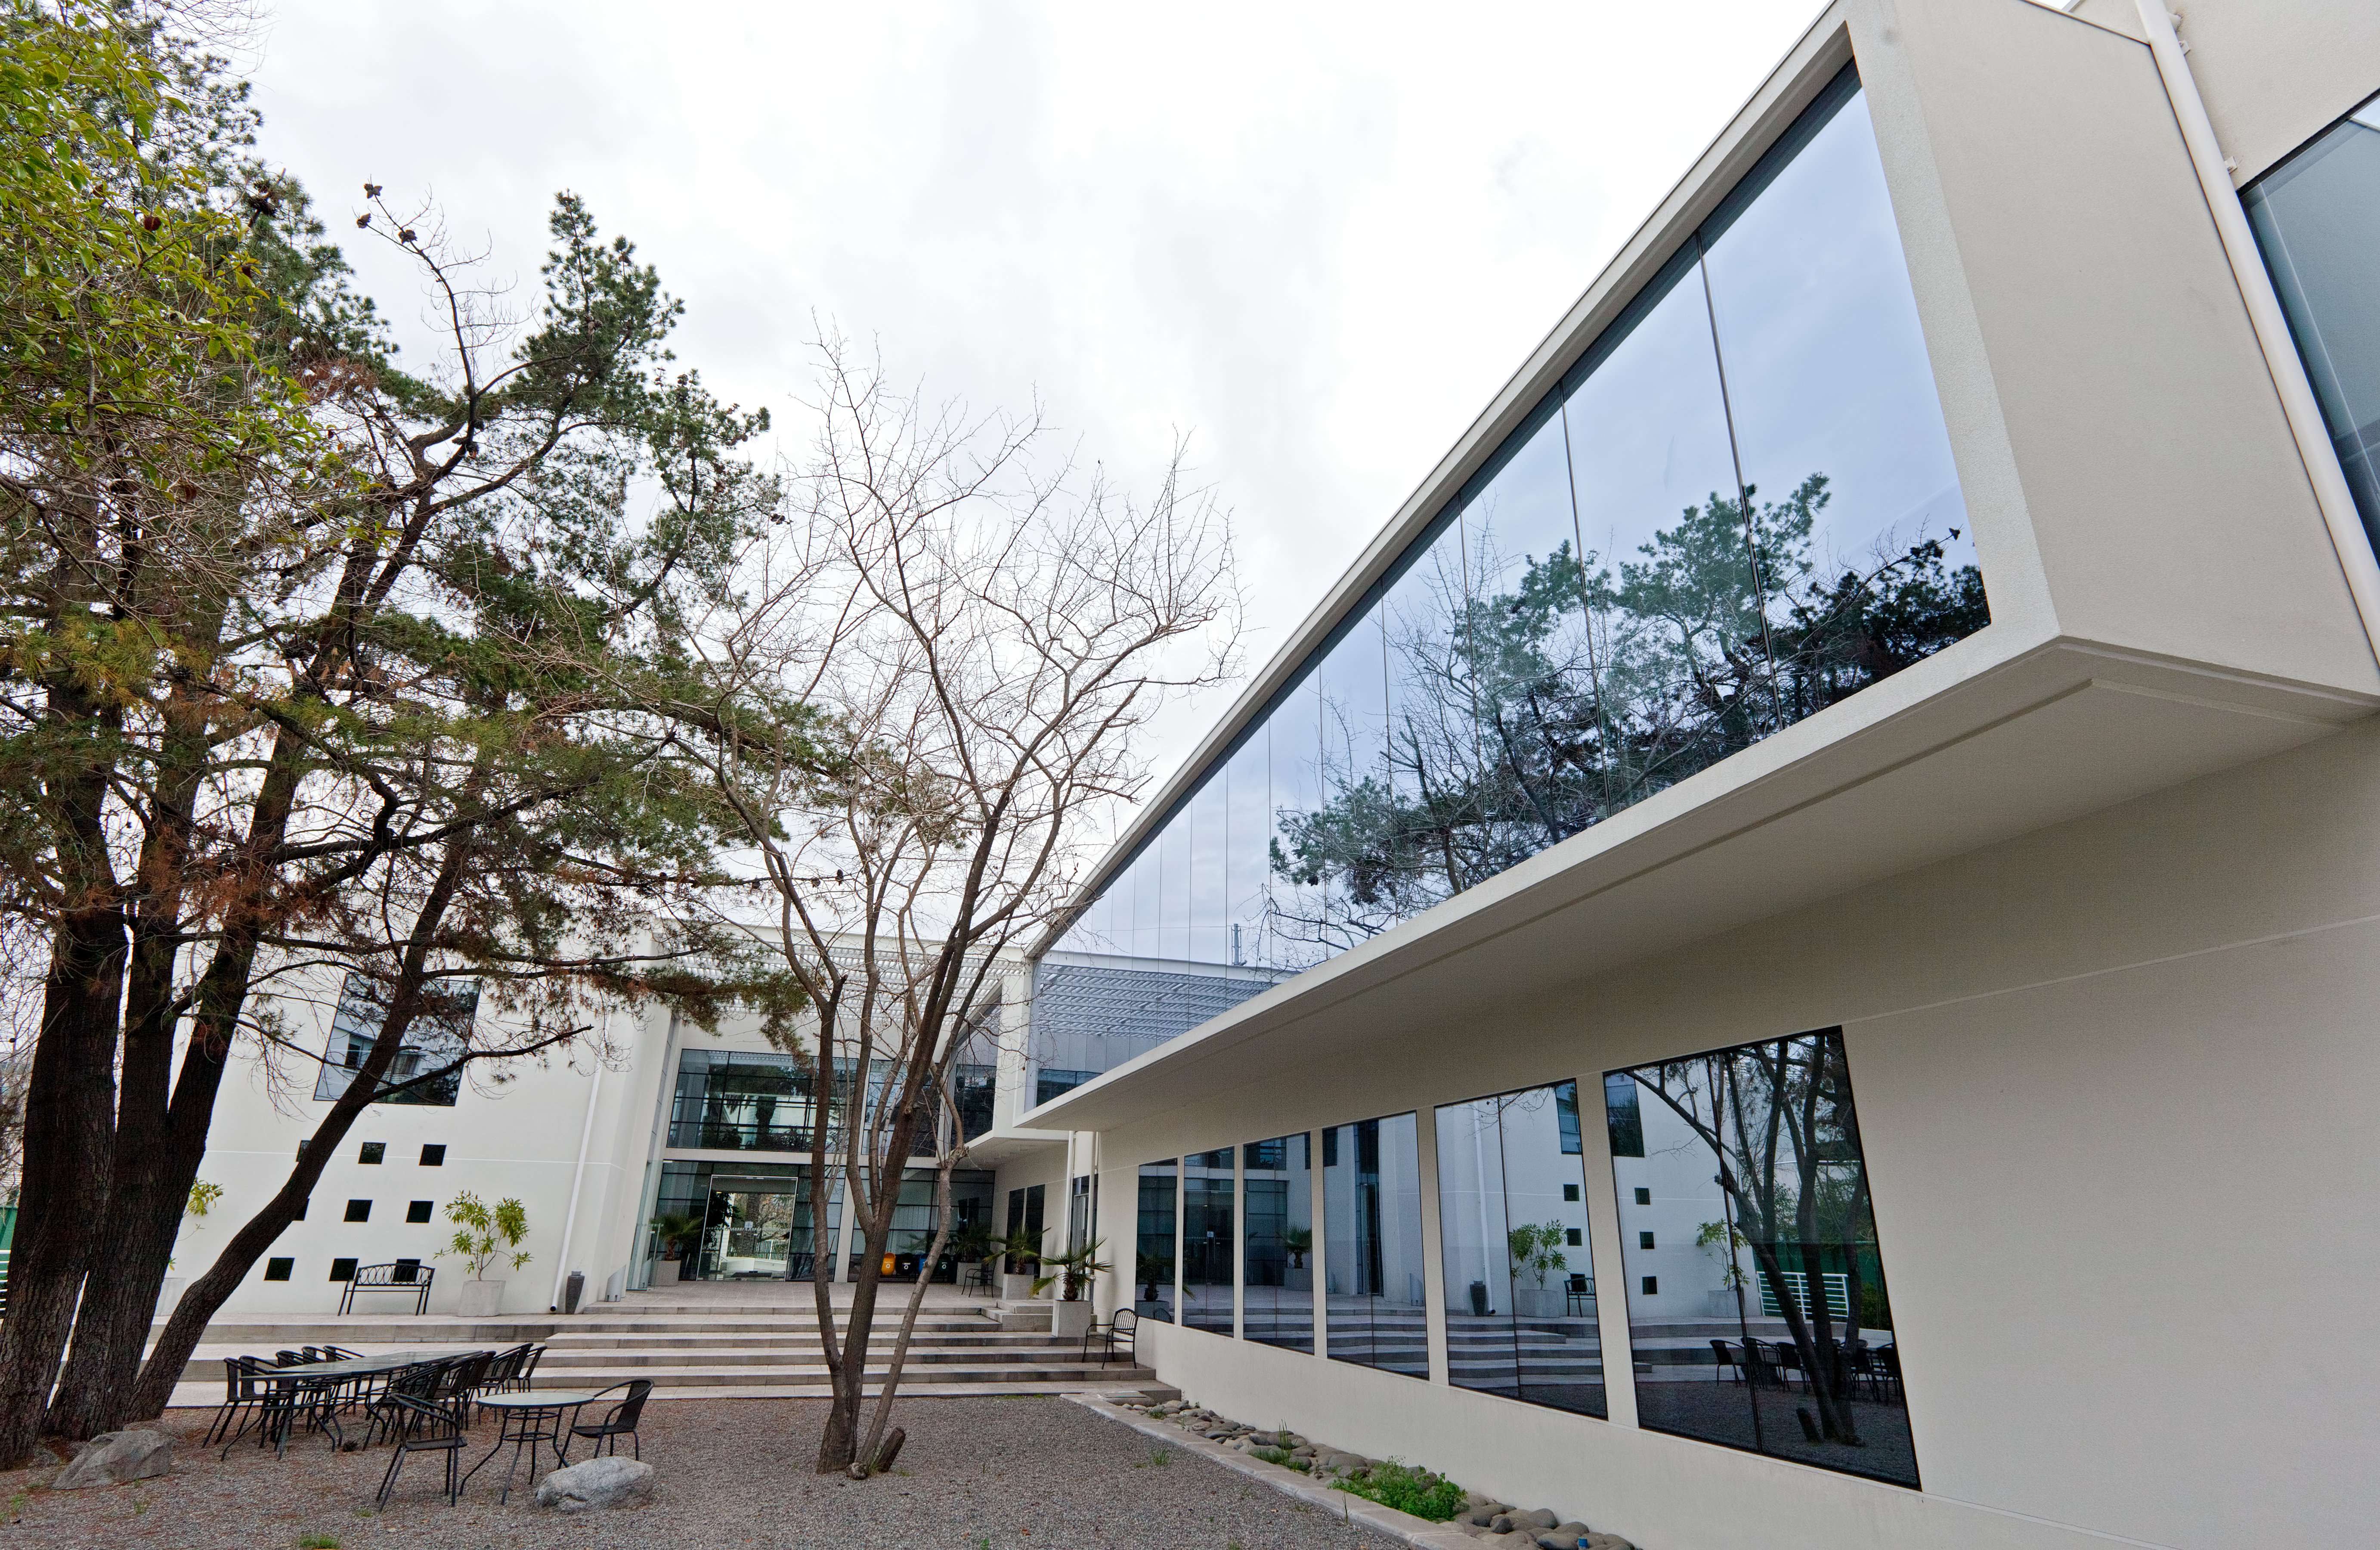

ALMA Santiago central office

The new ALMA Santiago Central Office that was constructed by ESO in front of their offices at Vitacura, in 2011.

Credit: ESO